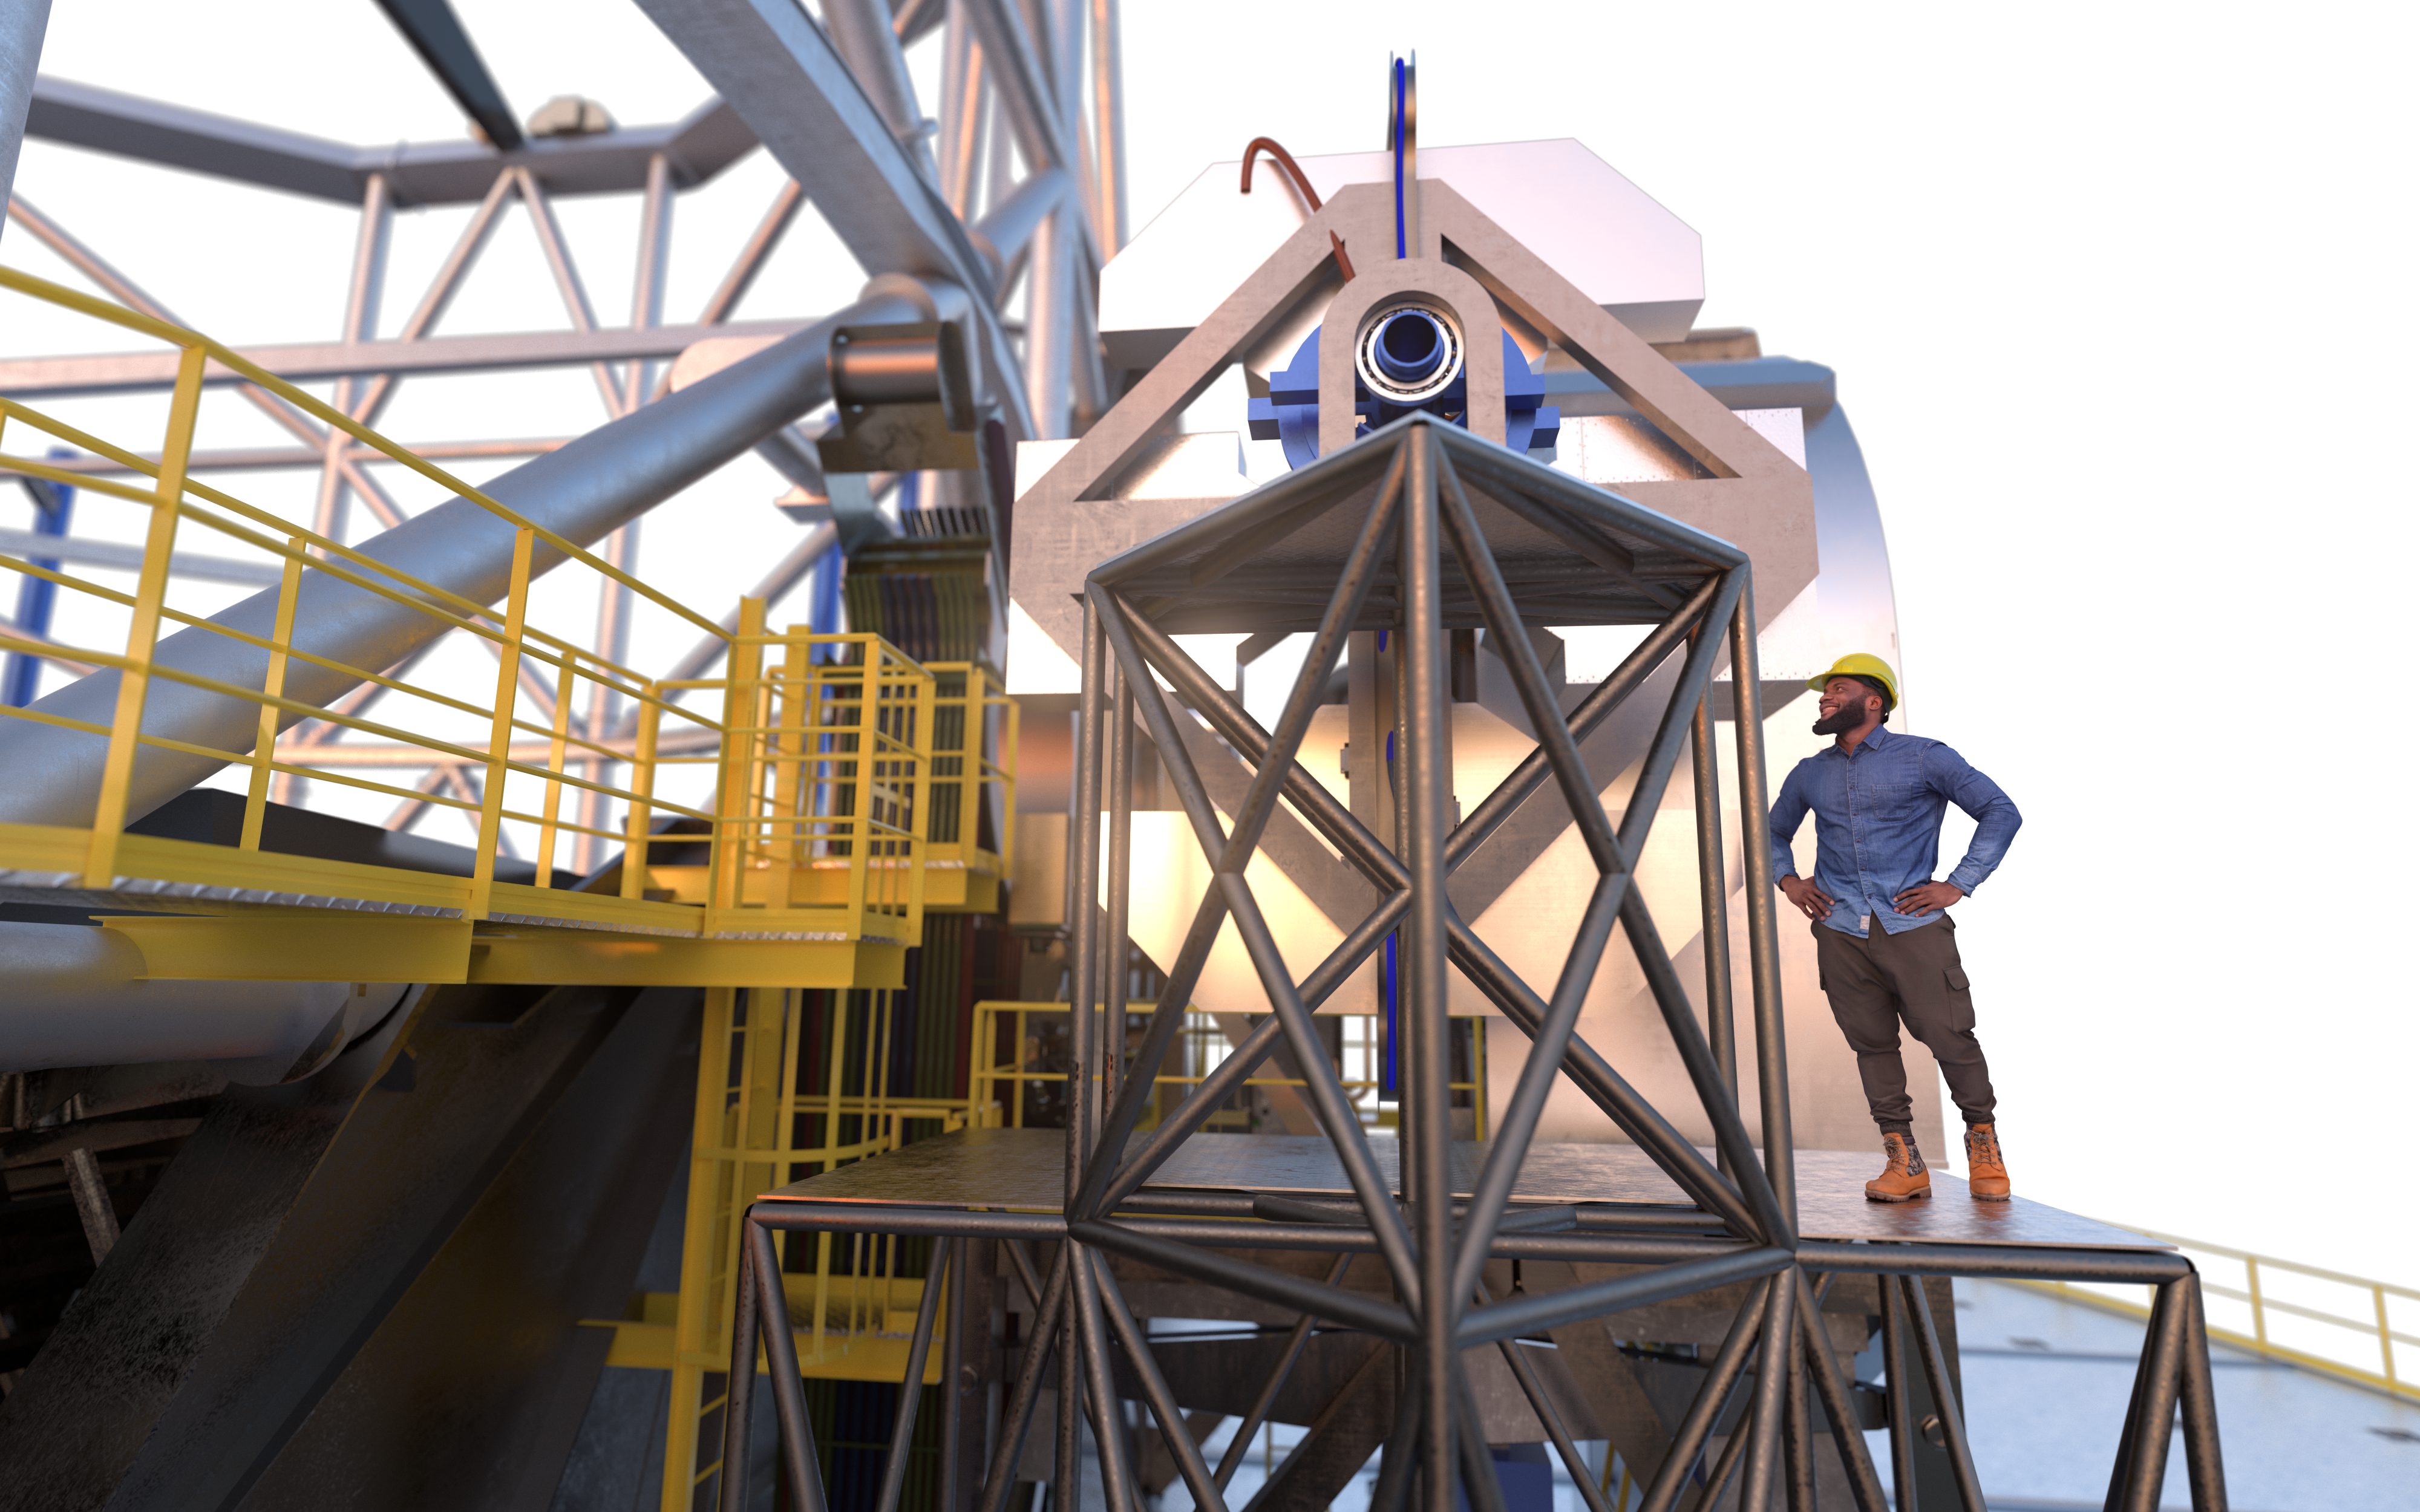

ANDES (artist's impression)

The high-resolution ELT instrument ANDES (formerly known as HIRES) will allow astronomers to study astronomical objects that require highly sensitive observations. It will be used to search for signs of life in Earth-like exoplanets, find the first stars born in the Universe, test for possible variations of the fundamental constants of physics, and measure the acceleration of the Universe's expansion.

Credit: ESO